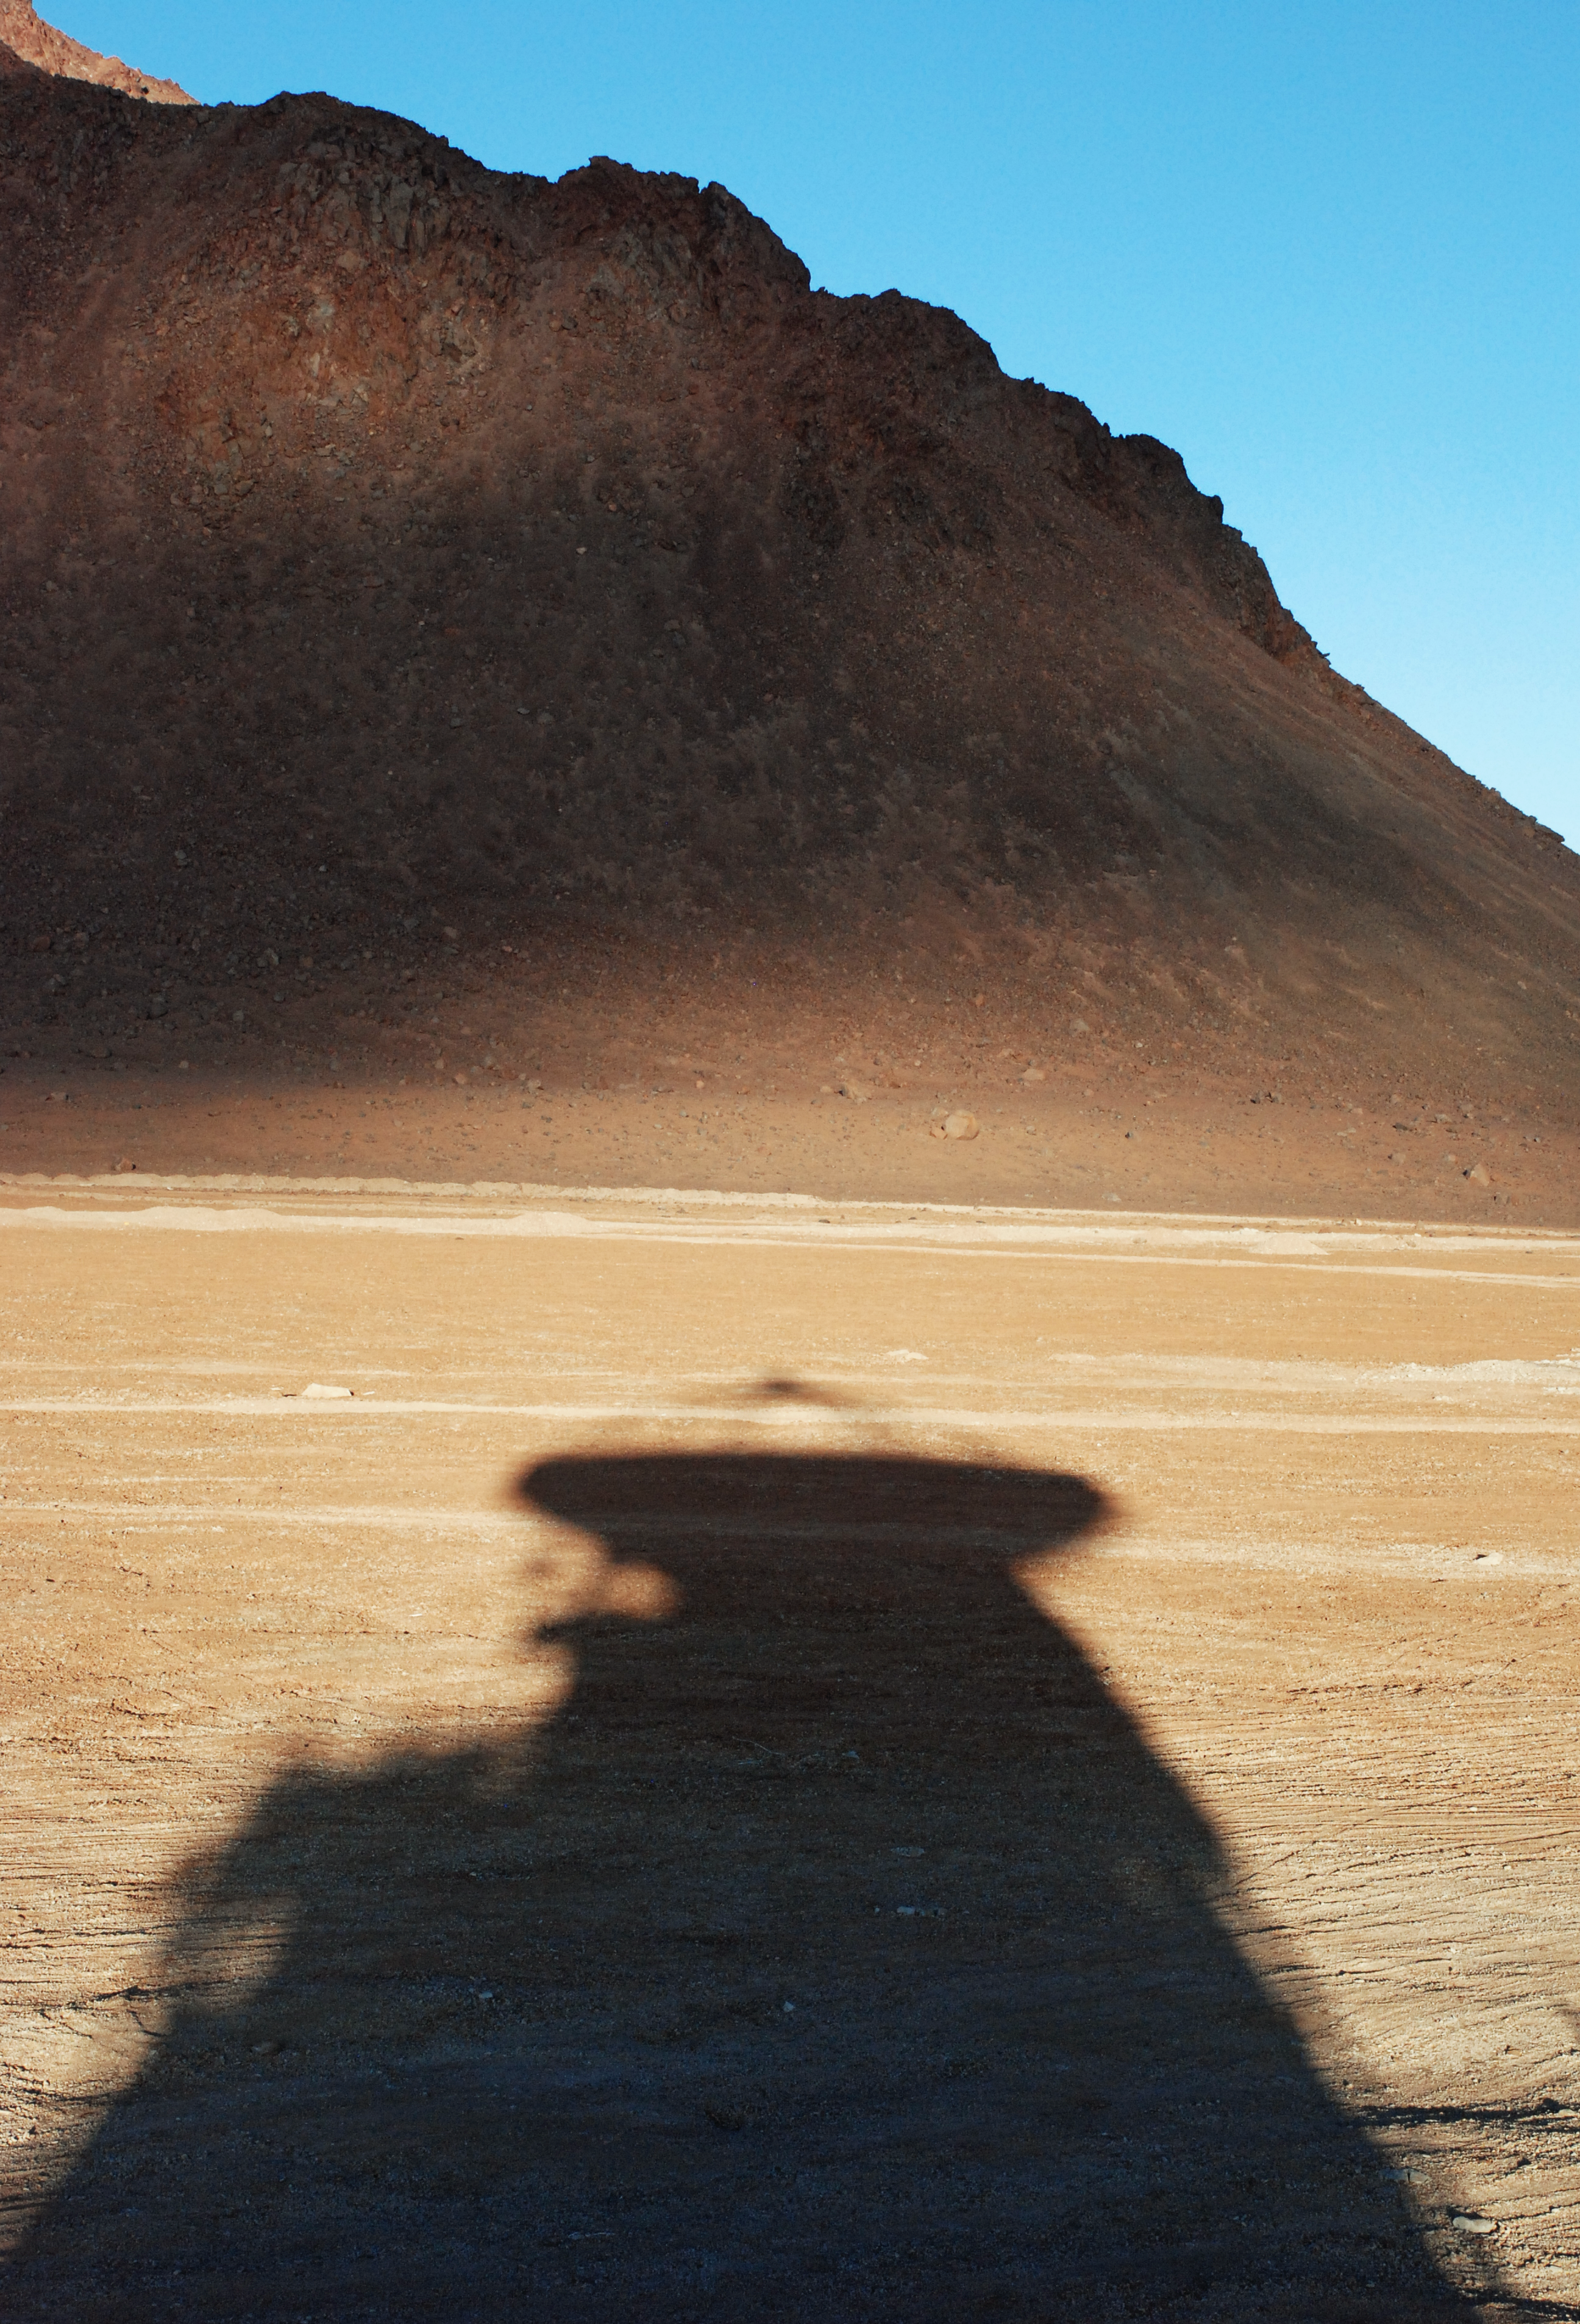

The shadow of APEX

A stunning image of the shadow cast by the APEX telescope.

Credit: C. Duran/ESO